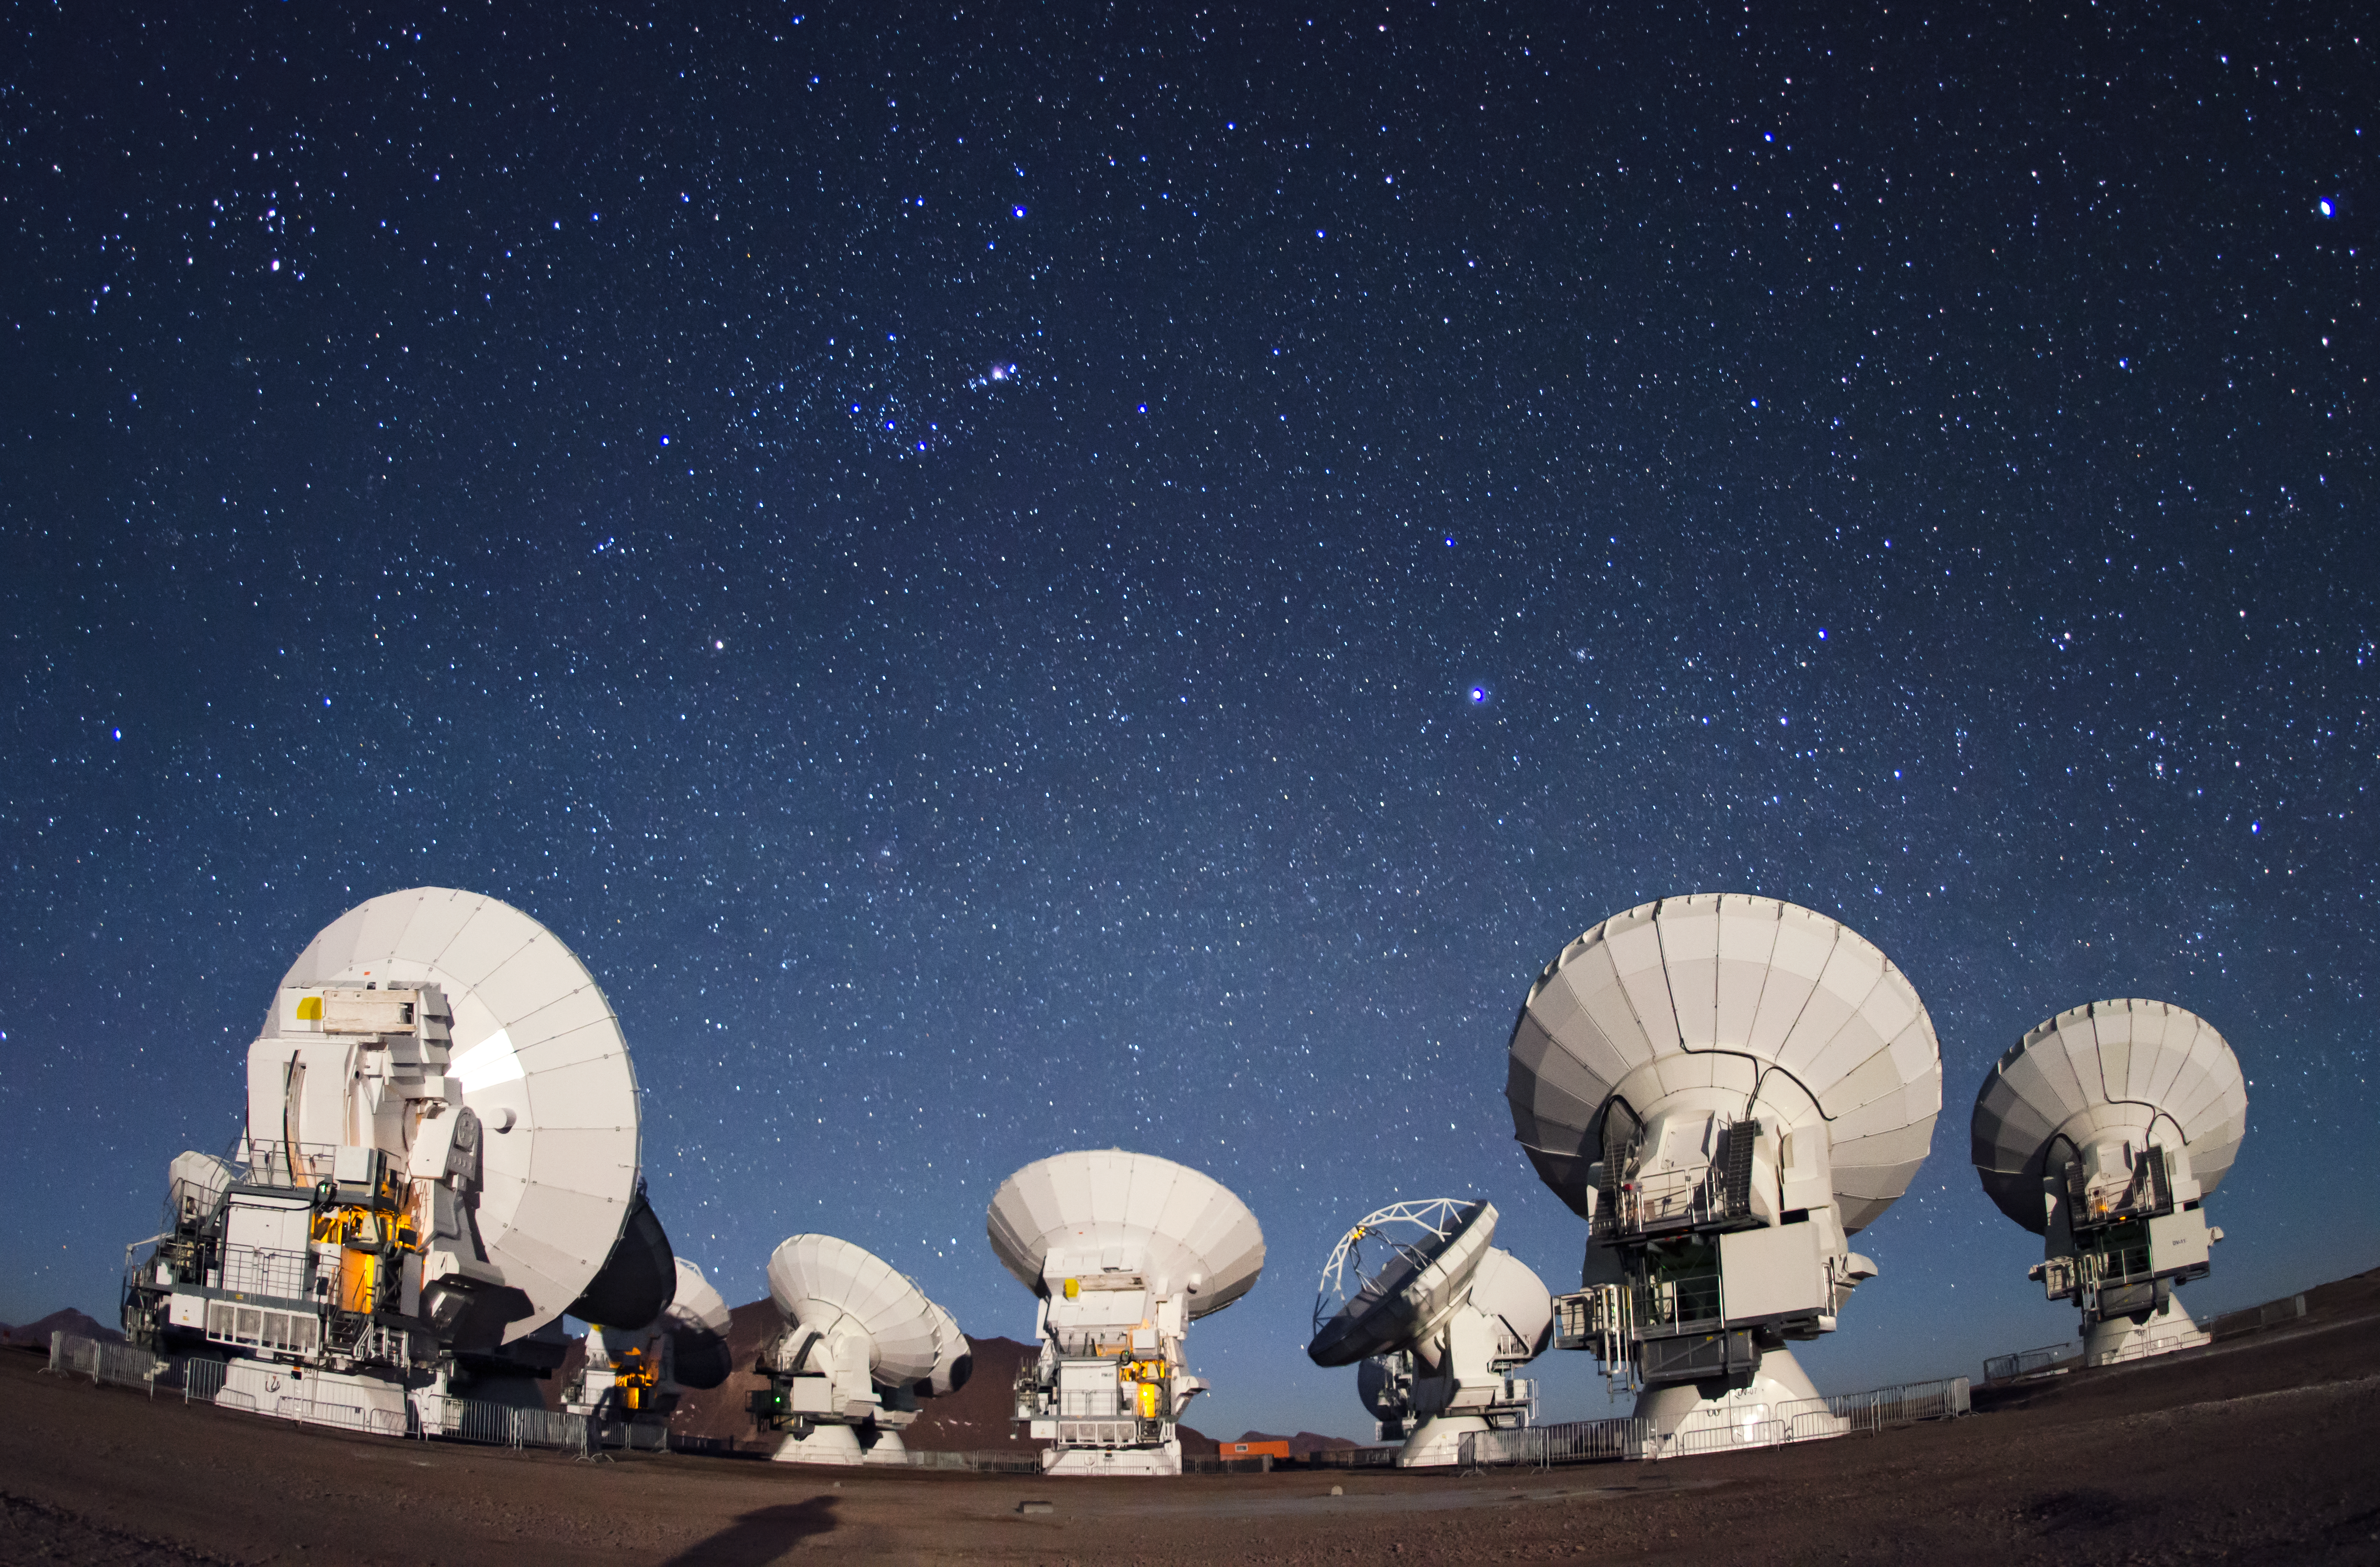

ALMA antennae

Eyes on the sky pointing here, there and everywhere. Together, they are in operation at the 5000-metre-altitude Array Operations Site on the Chajnantor plateau in the Chilean Andes.

Credit: ESO